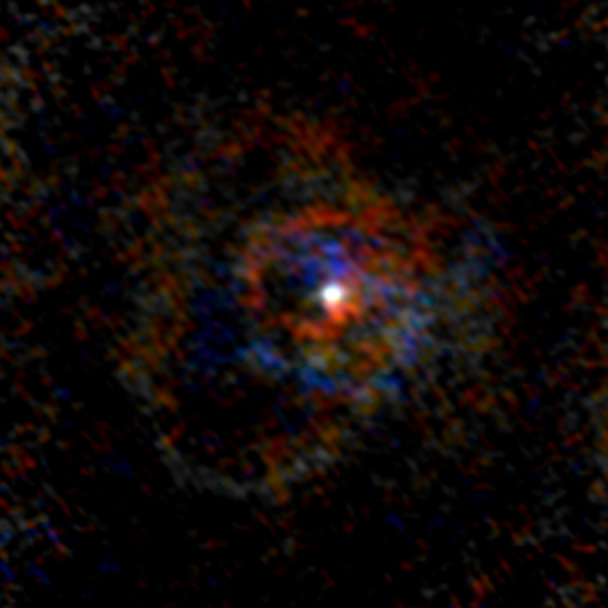

Stellar Winds -U Her D=572 au

Astronomers used the Atacama Large Millimeter/submillimeter Array (ALMA) to observe a set of stellar winds around aging stars and present an explanation for the mesmerizing shapes of planetary nebulae. Contrary to common consensus, the team found that stellar winds are not spherical but have a form similar to that of planetary nebulae. The team concludes that interaction with an accompanying star or exoplanet shapes both the stellar winds and planetary nebulae. The findings were published in Science.

This image gallery of stellar winds around cool ageing stars shows a variety of morphologies, including disks, cones, and spirals. The blue color represents material that is coming towards you; red is material that is moving away from you.

Credit: L. Decin, ESO/ALMA